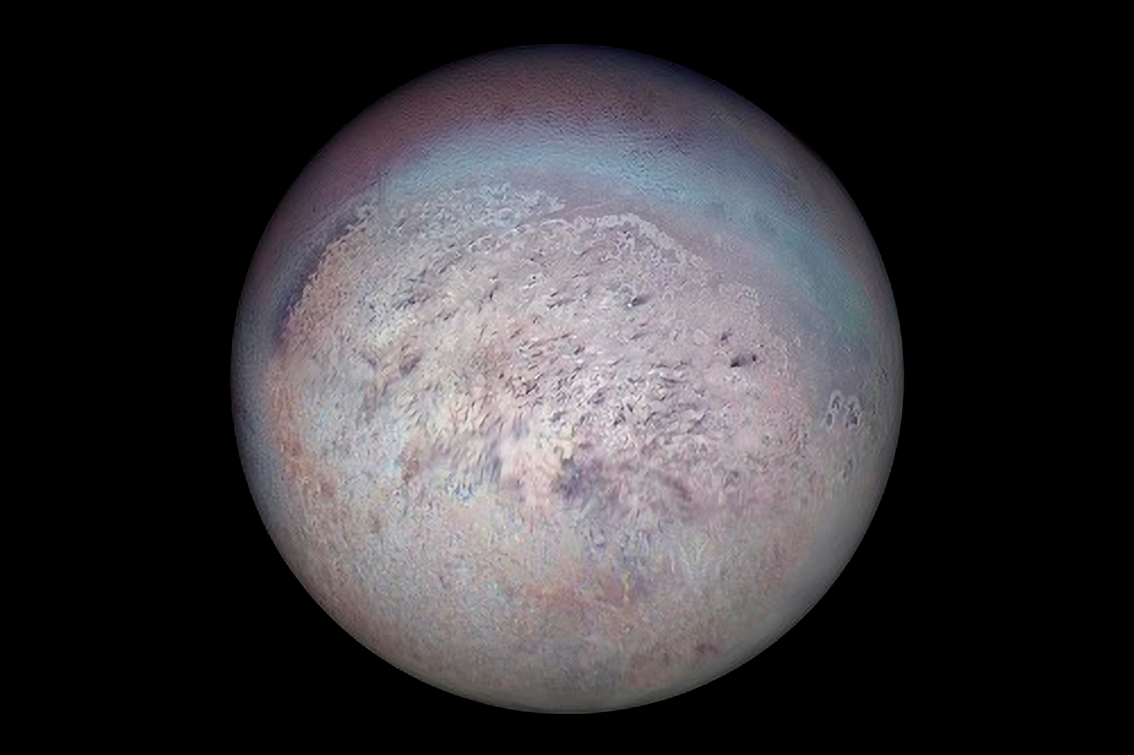

Neptune’s Moon Triton Fosters Rare Icy Union

Voyager 2 image of Triton showing the south polar region with dark streaks produced by geysers visible on the icy surface

Credit: NASA/JPL.